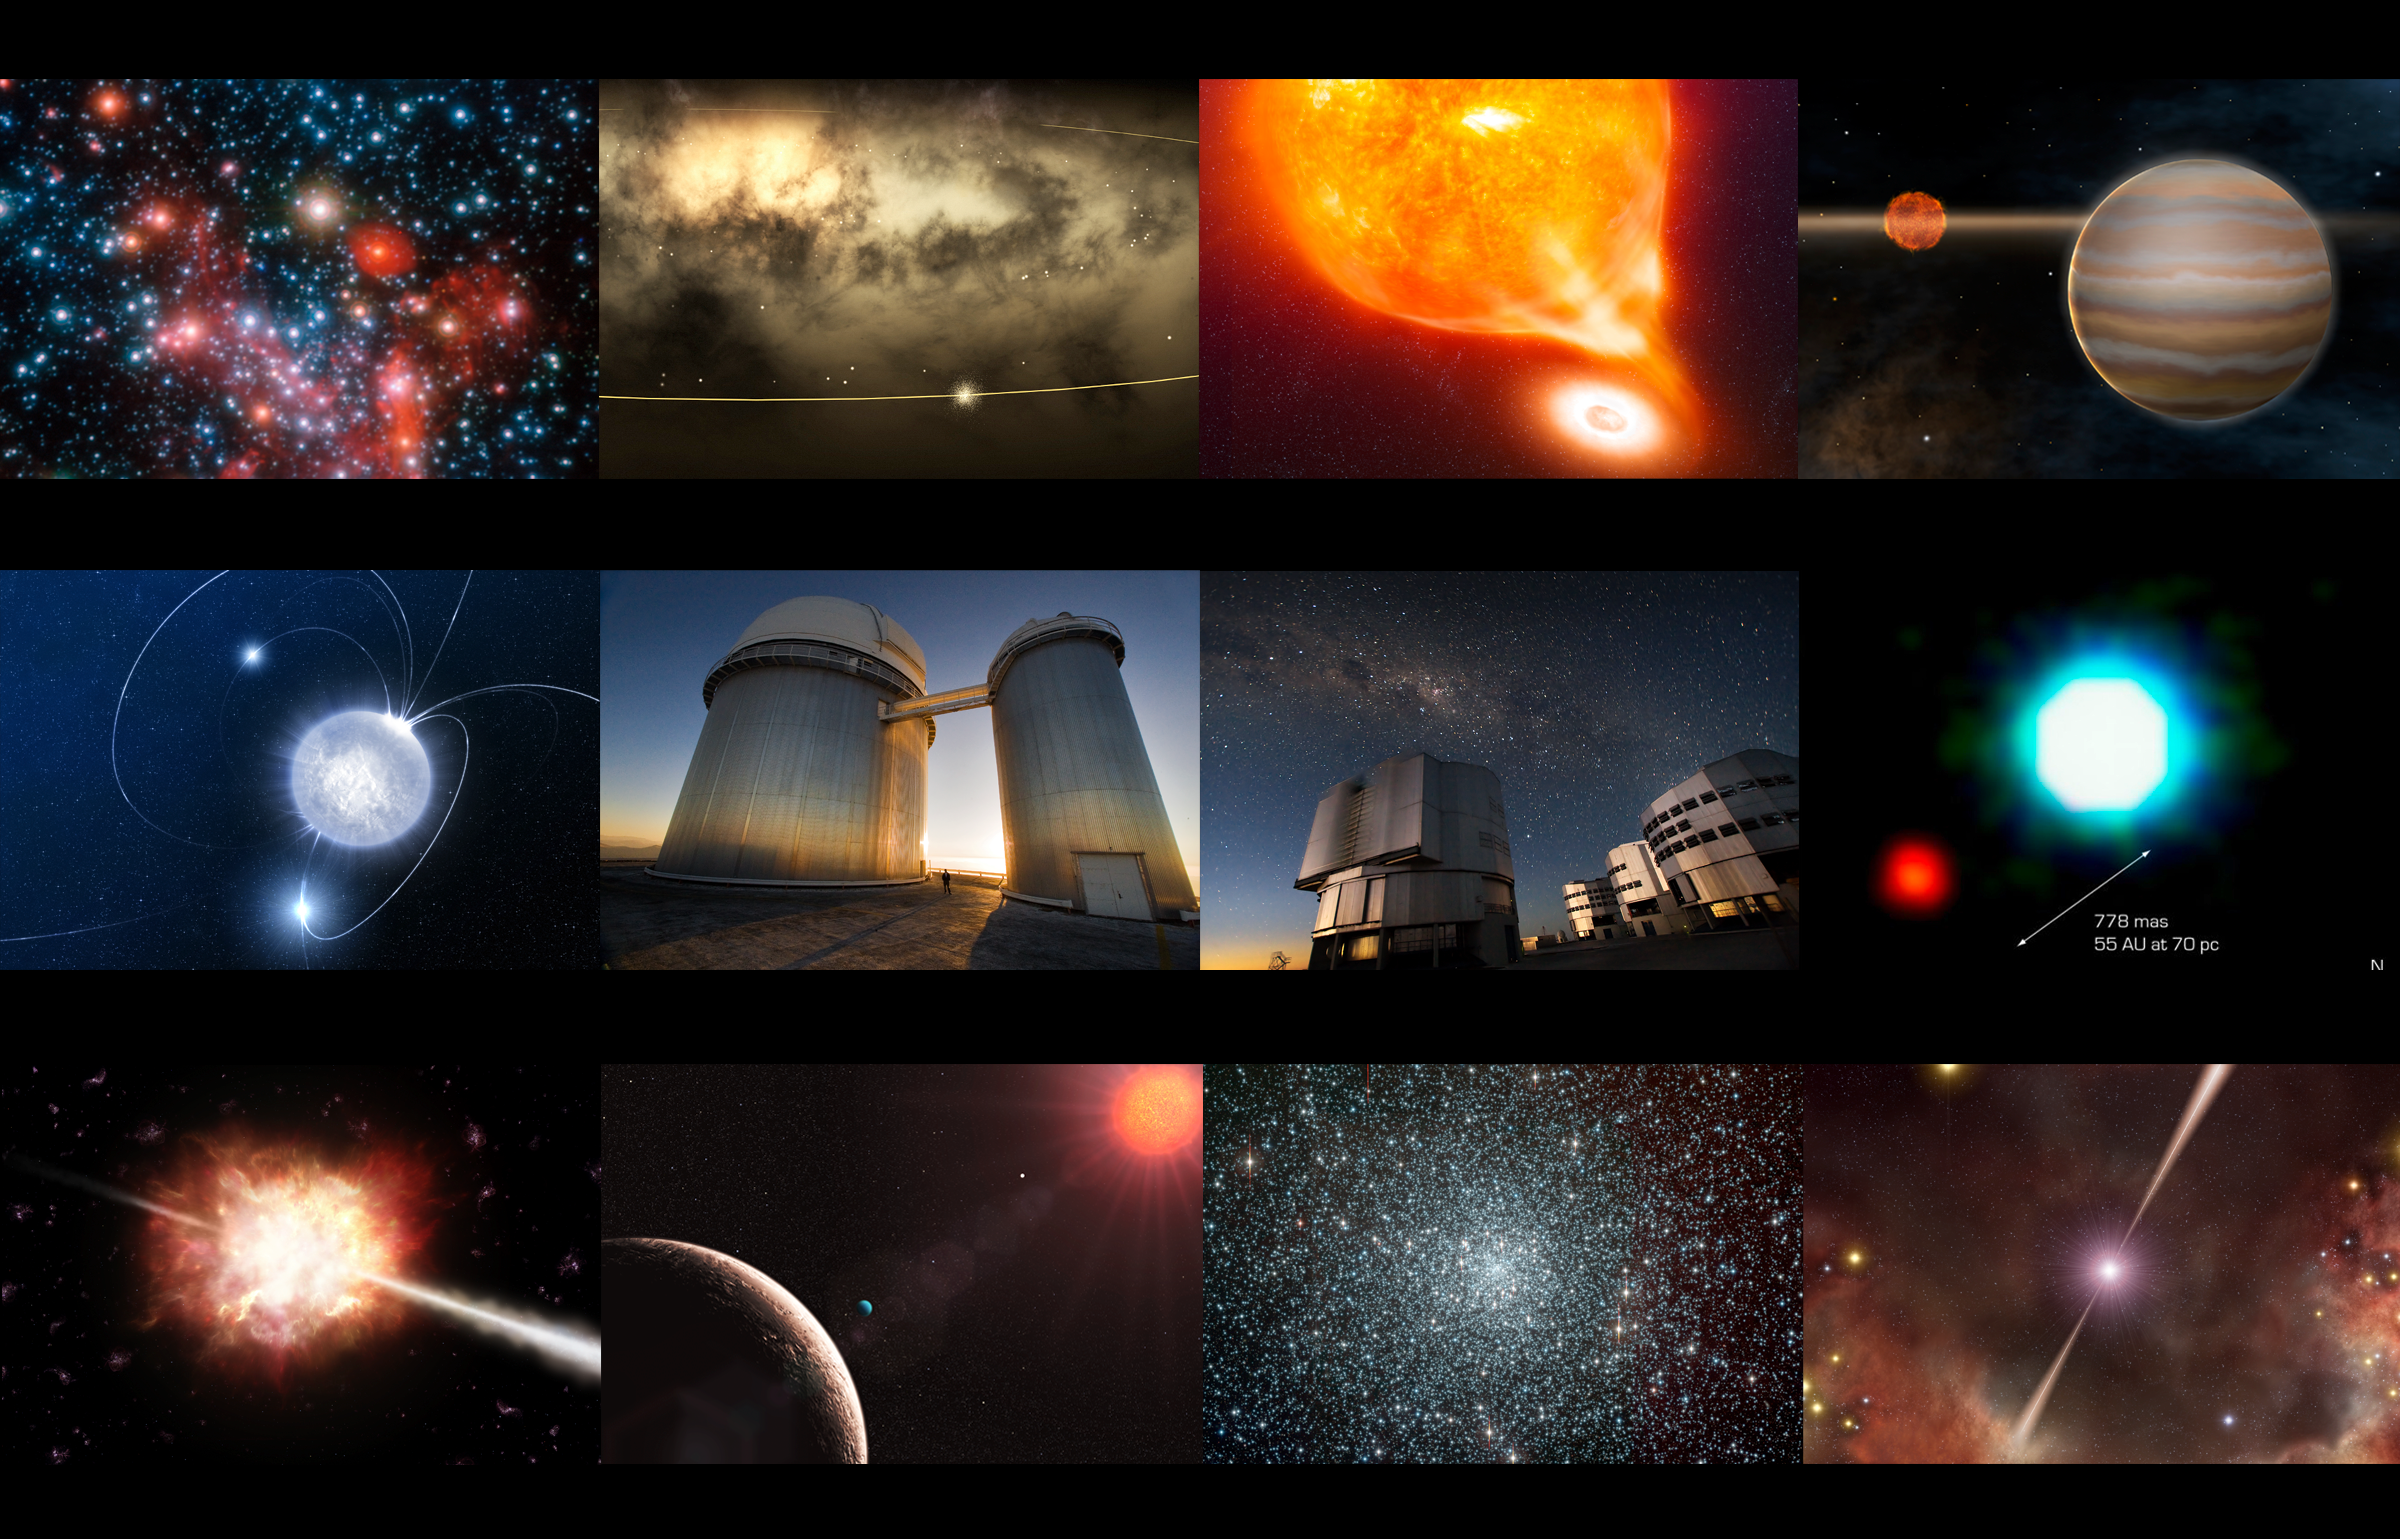

Top 10 ESO science discoveries

Mosaic of images and artist´s impressions related to the ESO top 10 science discoveries. At the centre, two of the ESO telescopes who have made these ten discoveries and many other more possible. On the left, the ESO 3.6-metre Telescope at La Silla Observatory, in the IV Region of Chile; on the right, the Very Large Telescope (VLT), located on Cerro Paranal, in the II Region of Chile.

Credit: Iztok Boncina/ESO (Pictures of telescopes); ESO (all others)